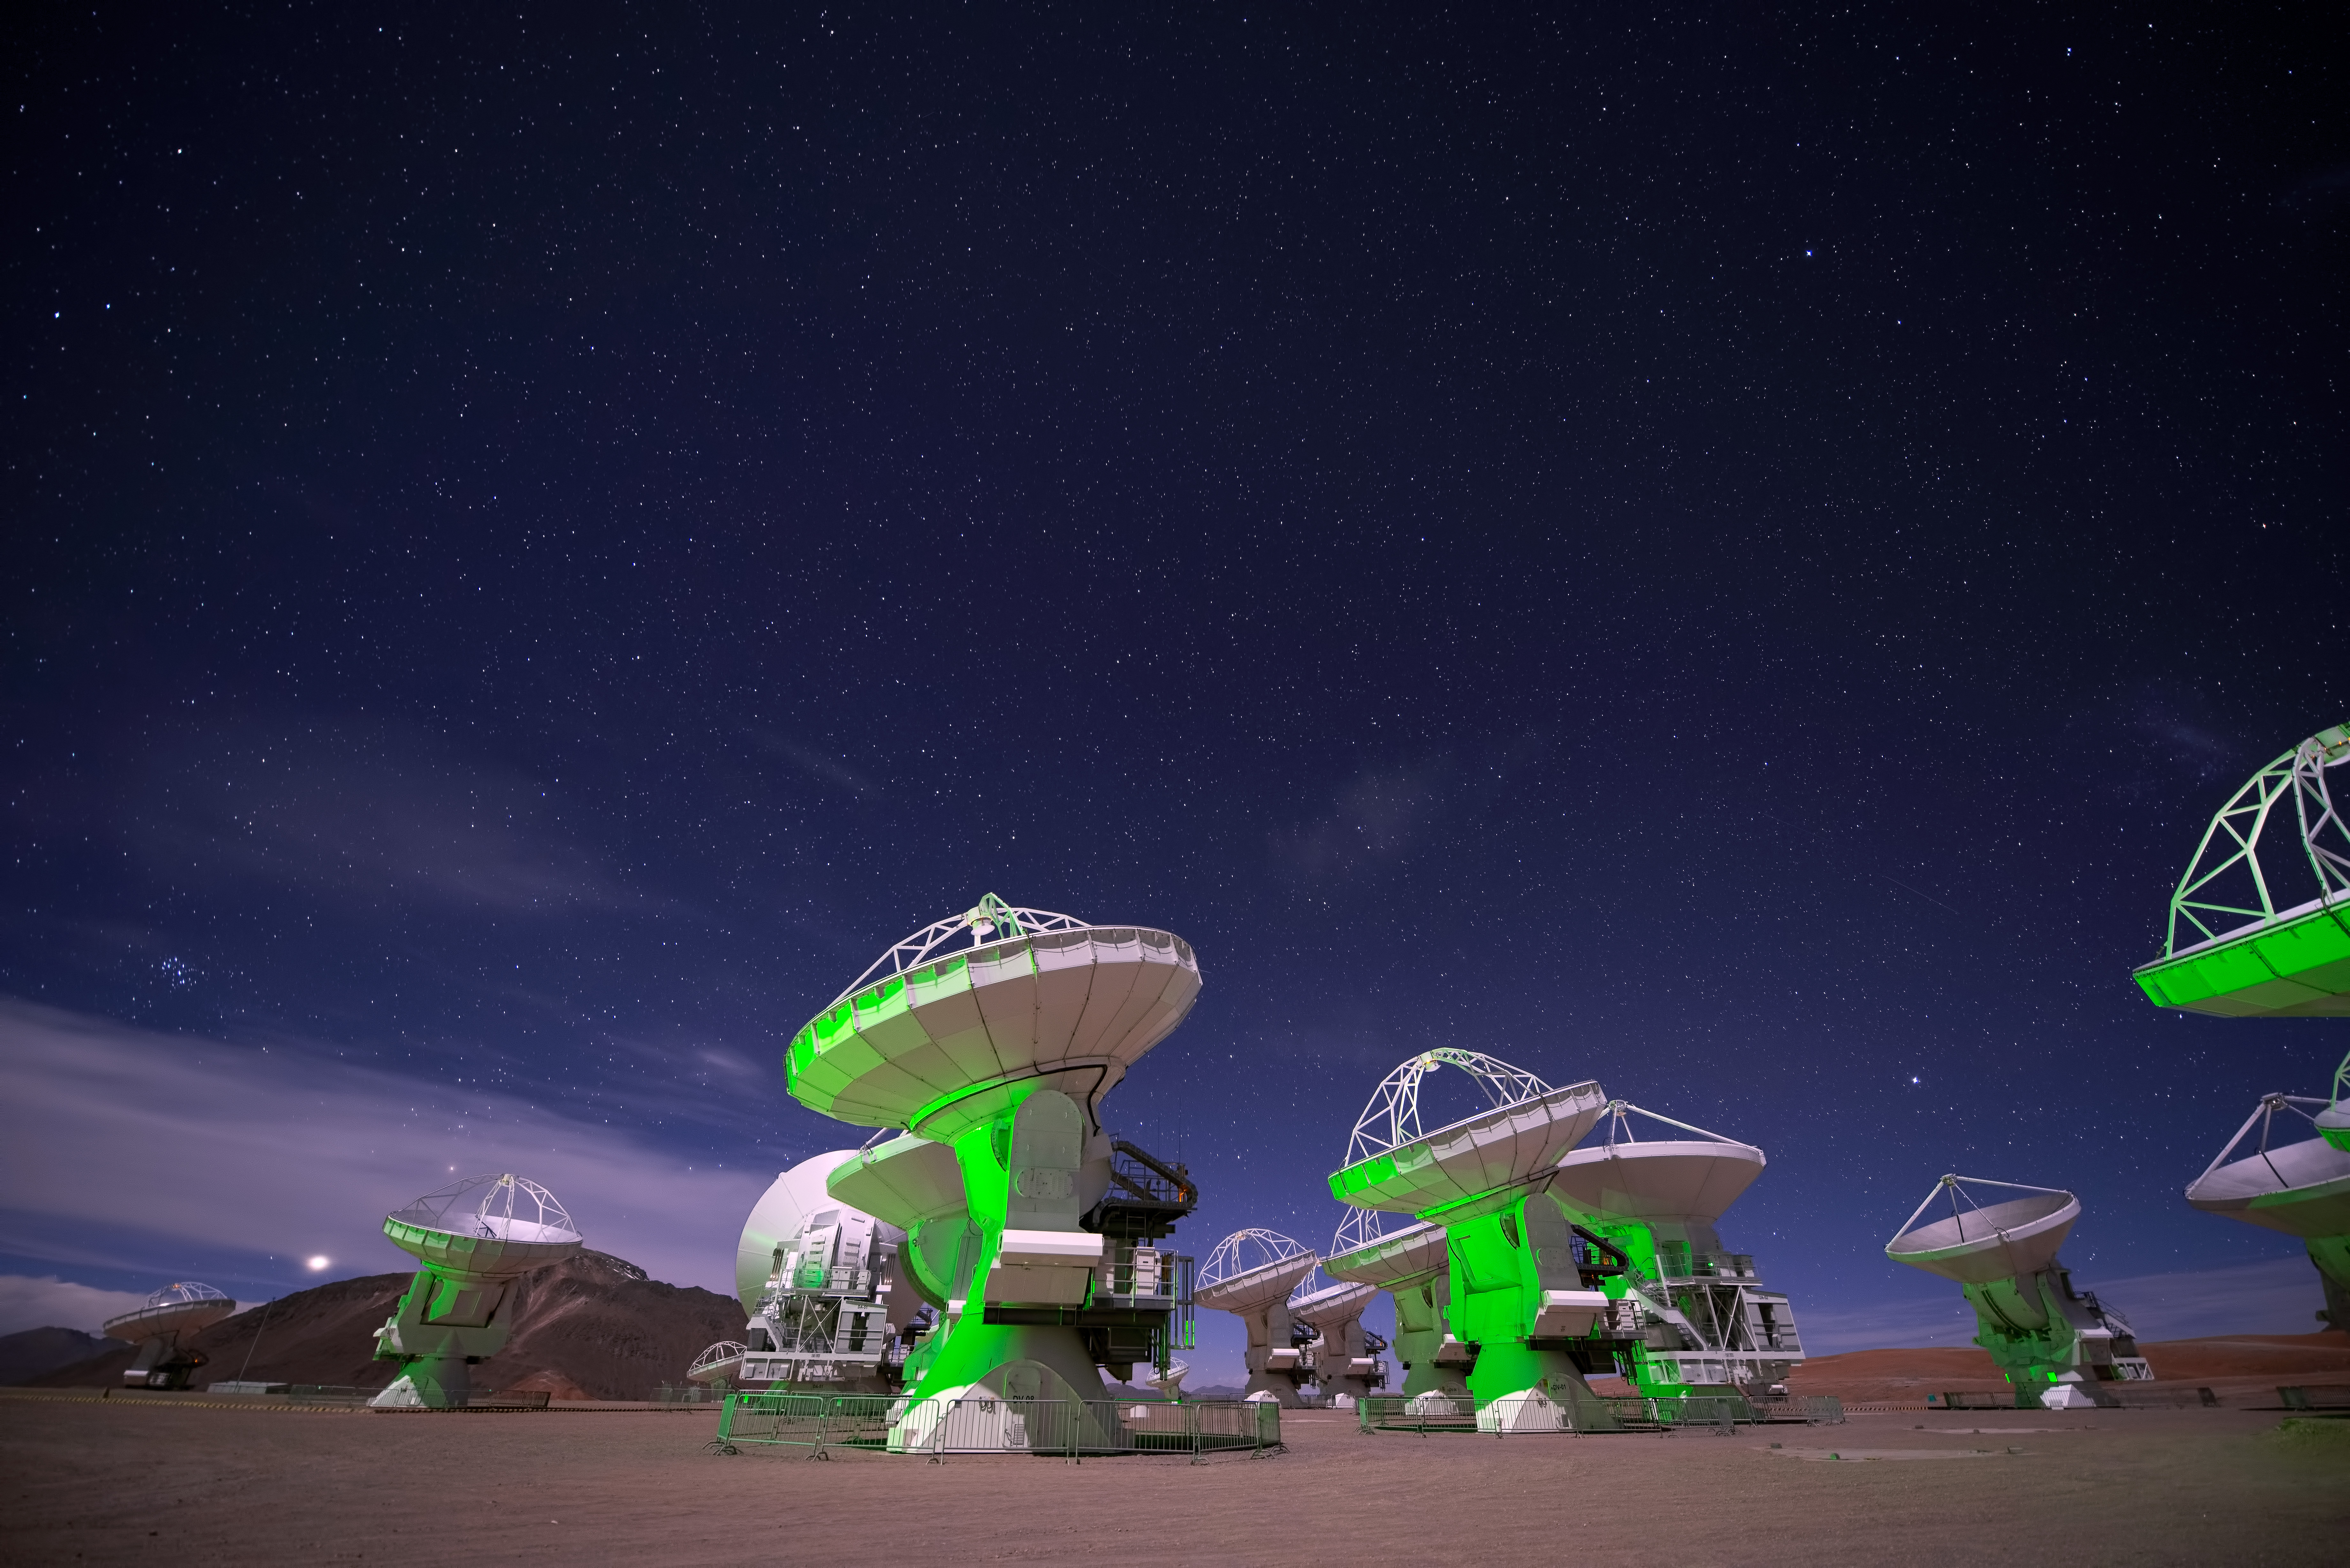

ALMA antennas as seen in the 3D

ALMA antennas as seen in the 3D production Hidden Universe, released in IMAX® theatres and giant-screen cinemas around the globe and produced by the Australian production company December Media in association with Film Victoria, Swinburne University of Technology, McGillivray Freeman Films and the European Southern Observatory ESO.

Credit: Russell Scott (ESO)